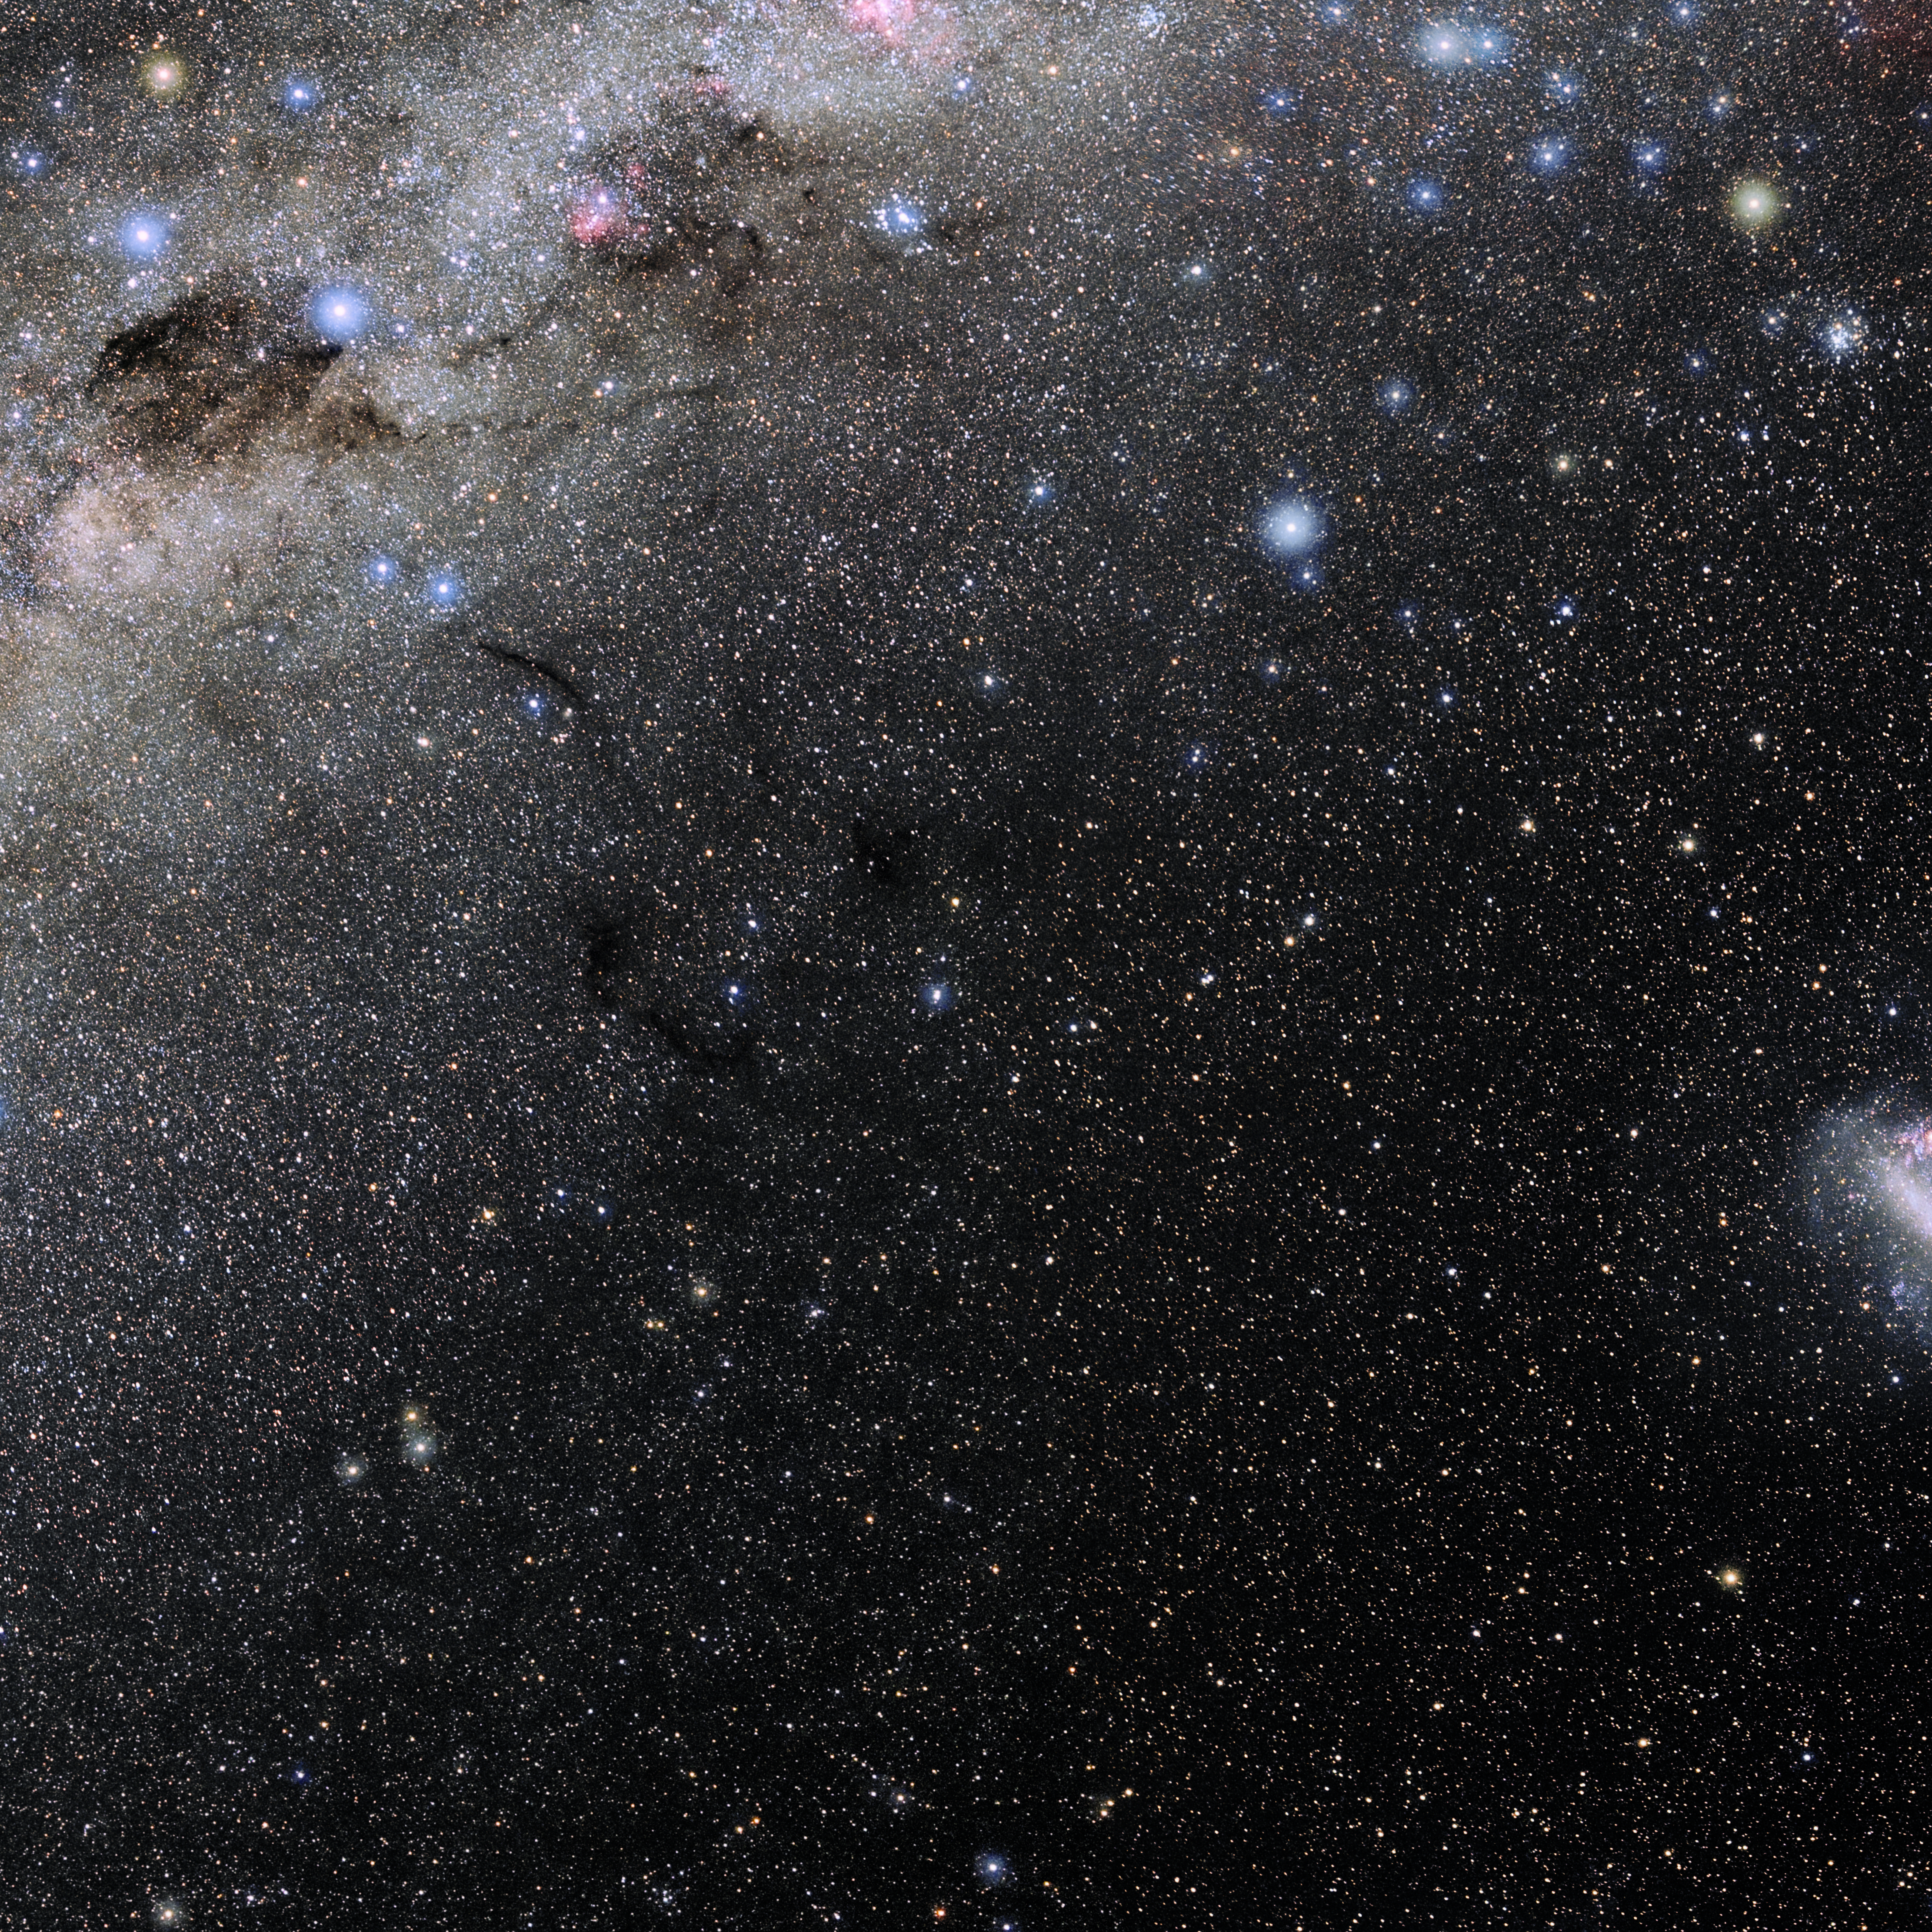

Chamaeleon

Photo of the constellation Chamaeleon produced by NOIRLab in collaboration with Eckhard Slawik, a German astrophotographer. Here is the annotated version.

Credit: E. Slawik/NOIRLab/NSF/AURA/M. Zamani